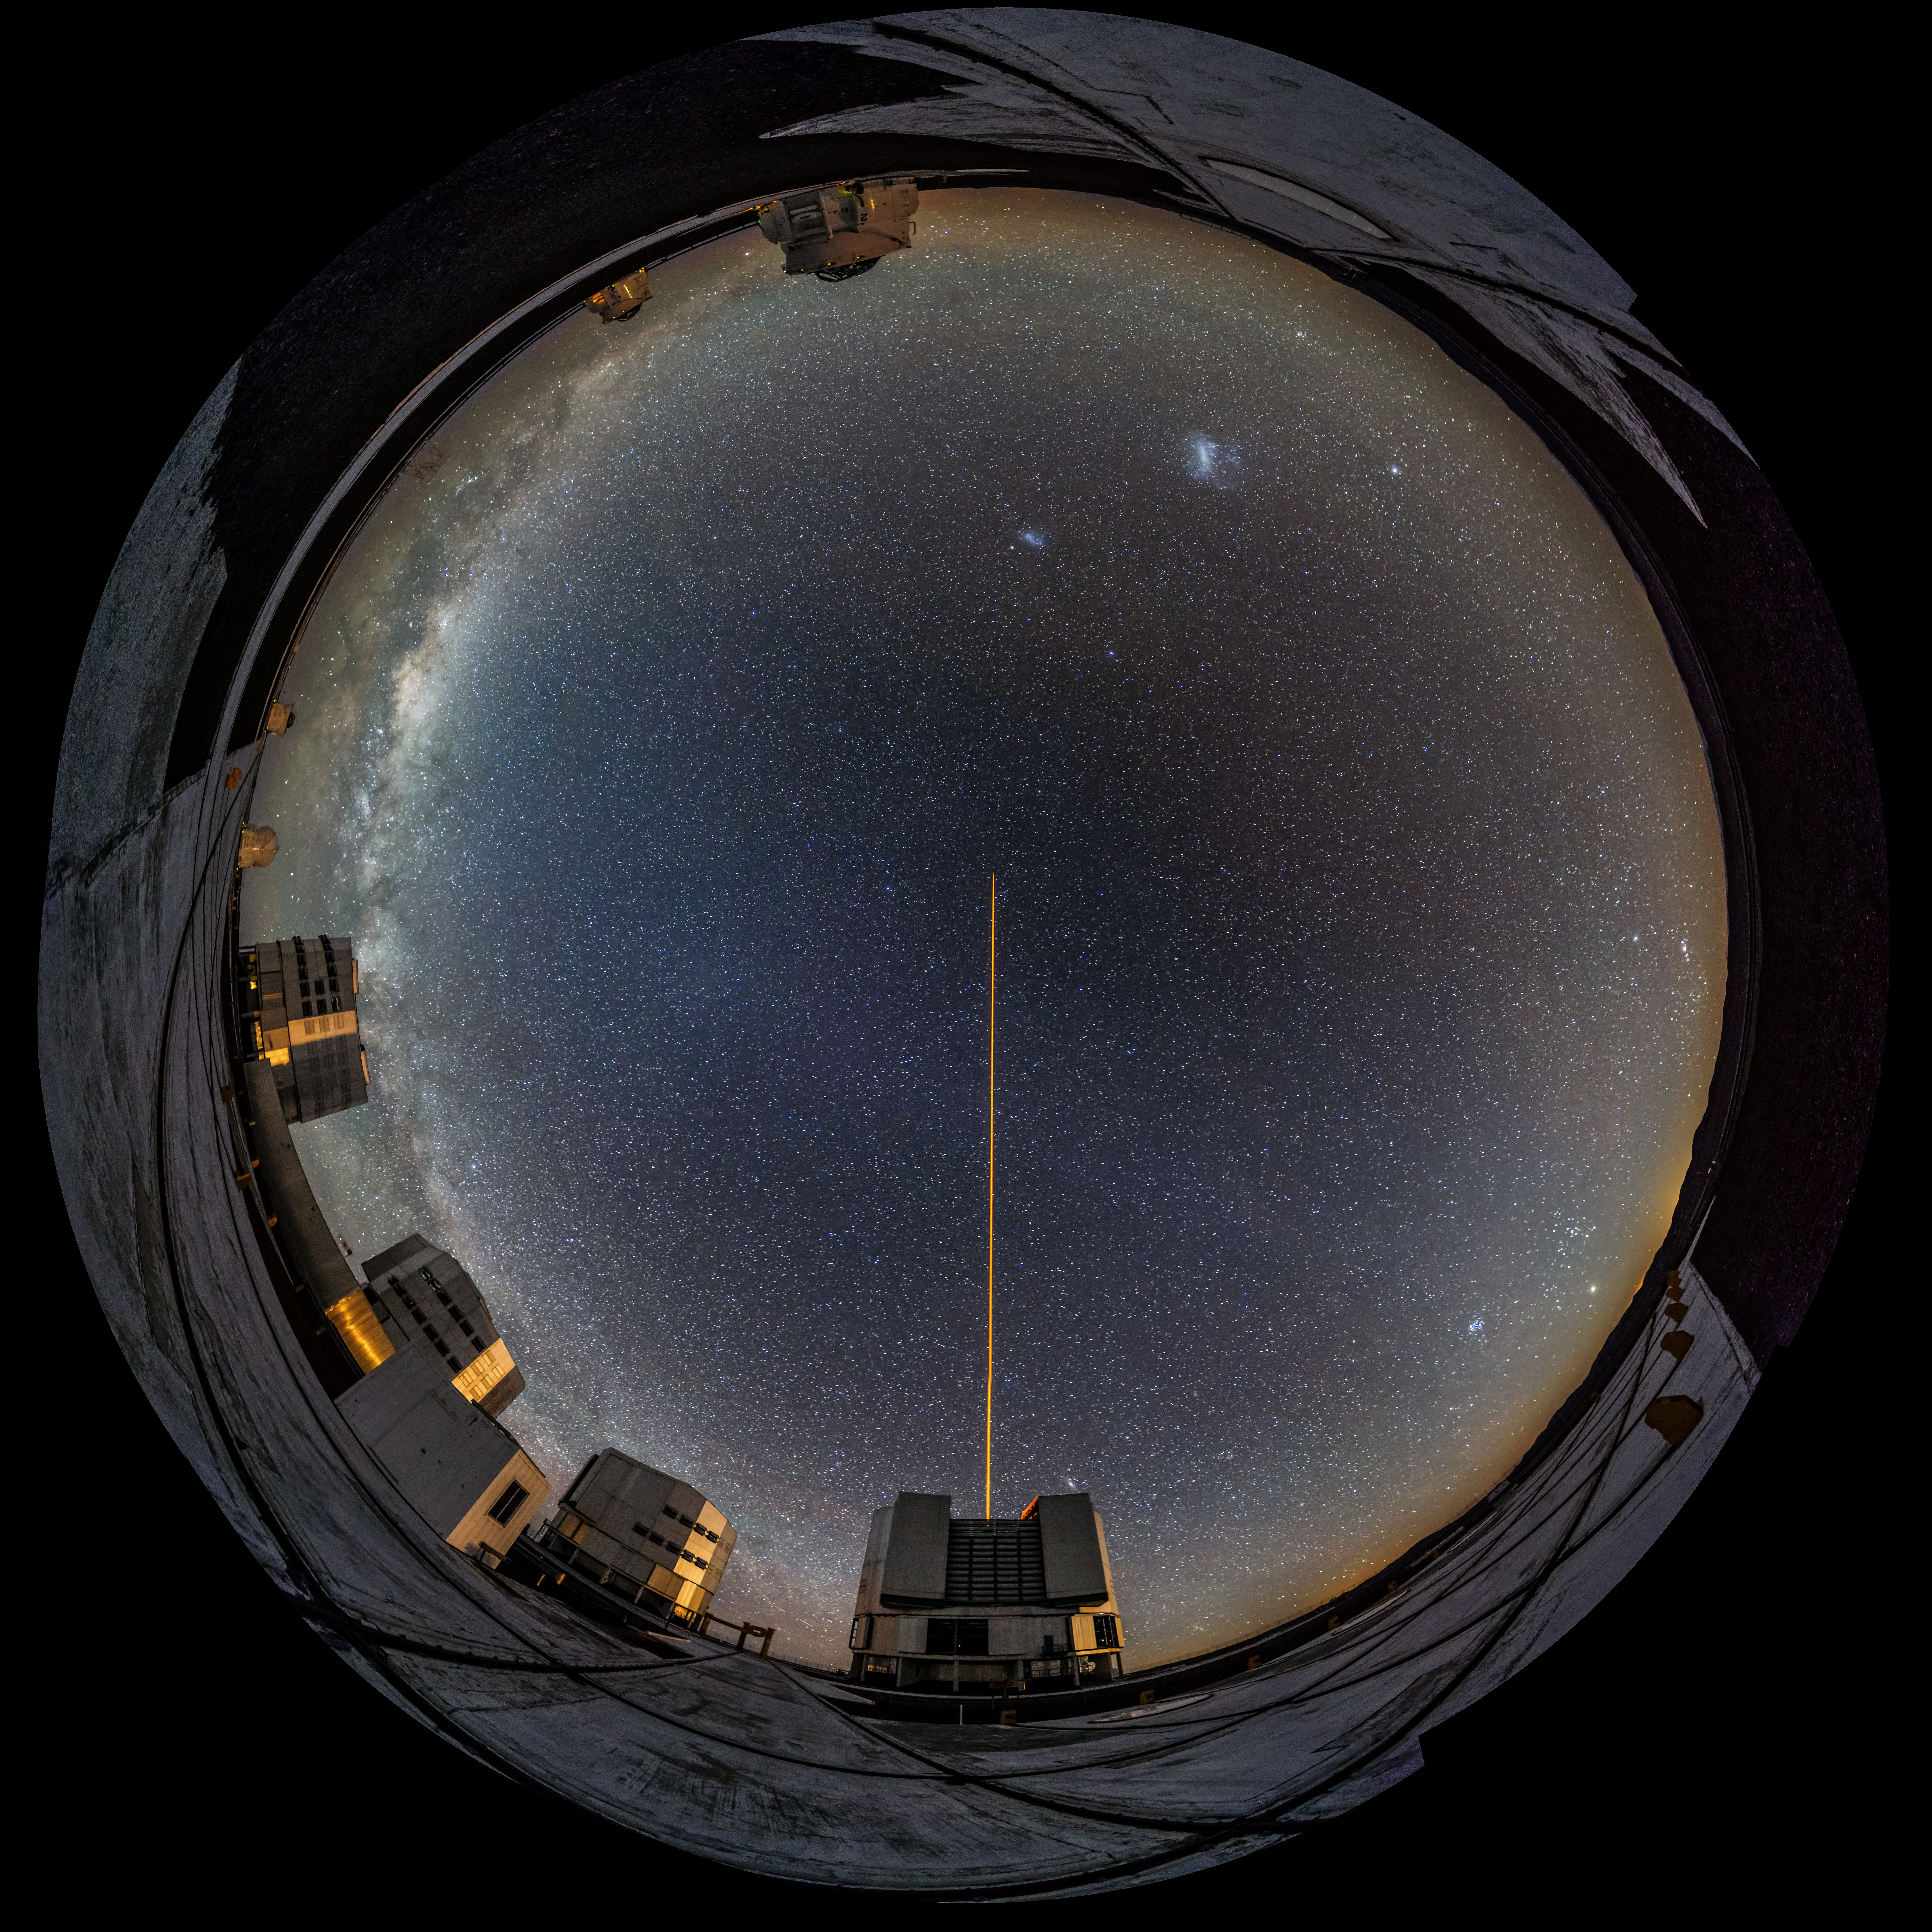

Framing the night sky

ESO's observatories are privileged spots where astrophotographers can catch amazing views of the cosmos. But that's not all — sometimes, they are ideal locations from which to capture otherworldly images of our own planet, too. In this shot, ESO photo ambassador Gabriel Brammer has used a fish-eye lens to create this spectacular round effect. The clear sky over Paranal looks like a glass ball full of stars, with the Very Large Telescope (VLT) platform framing the picture.

In the bottom left the four VLT Unit Telescopes, each some 25 metres tall, are observing the night sky, one of them pointing its laser up into the night. Scattered around the top left of the frame, the round domes of the VLT Auxiliary Telescopes are easily spotted under the bright Milky Way. The two blurry smudges just above the laser are the Large and Small Magellanic Clouds, two of the closest galaxies to our own.

This image is created from a number of different wide-angle pictures, stitched together to show the complete view.

Credit: ESO/G. Brammer